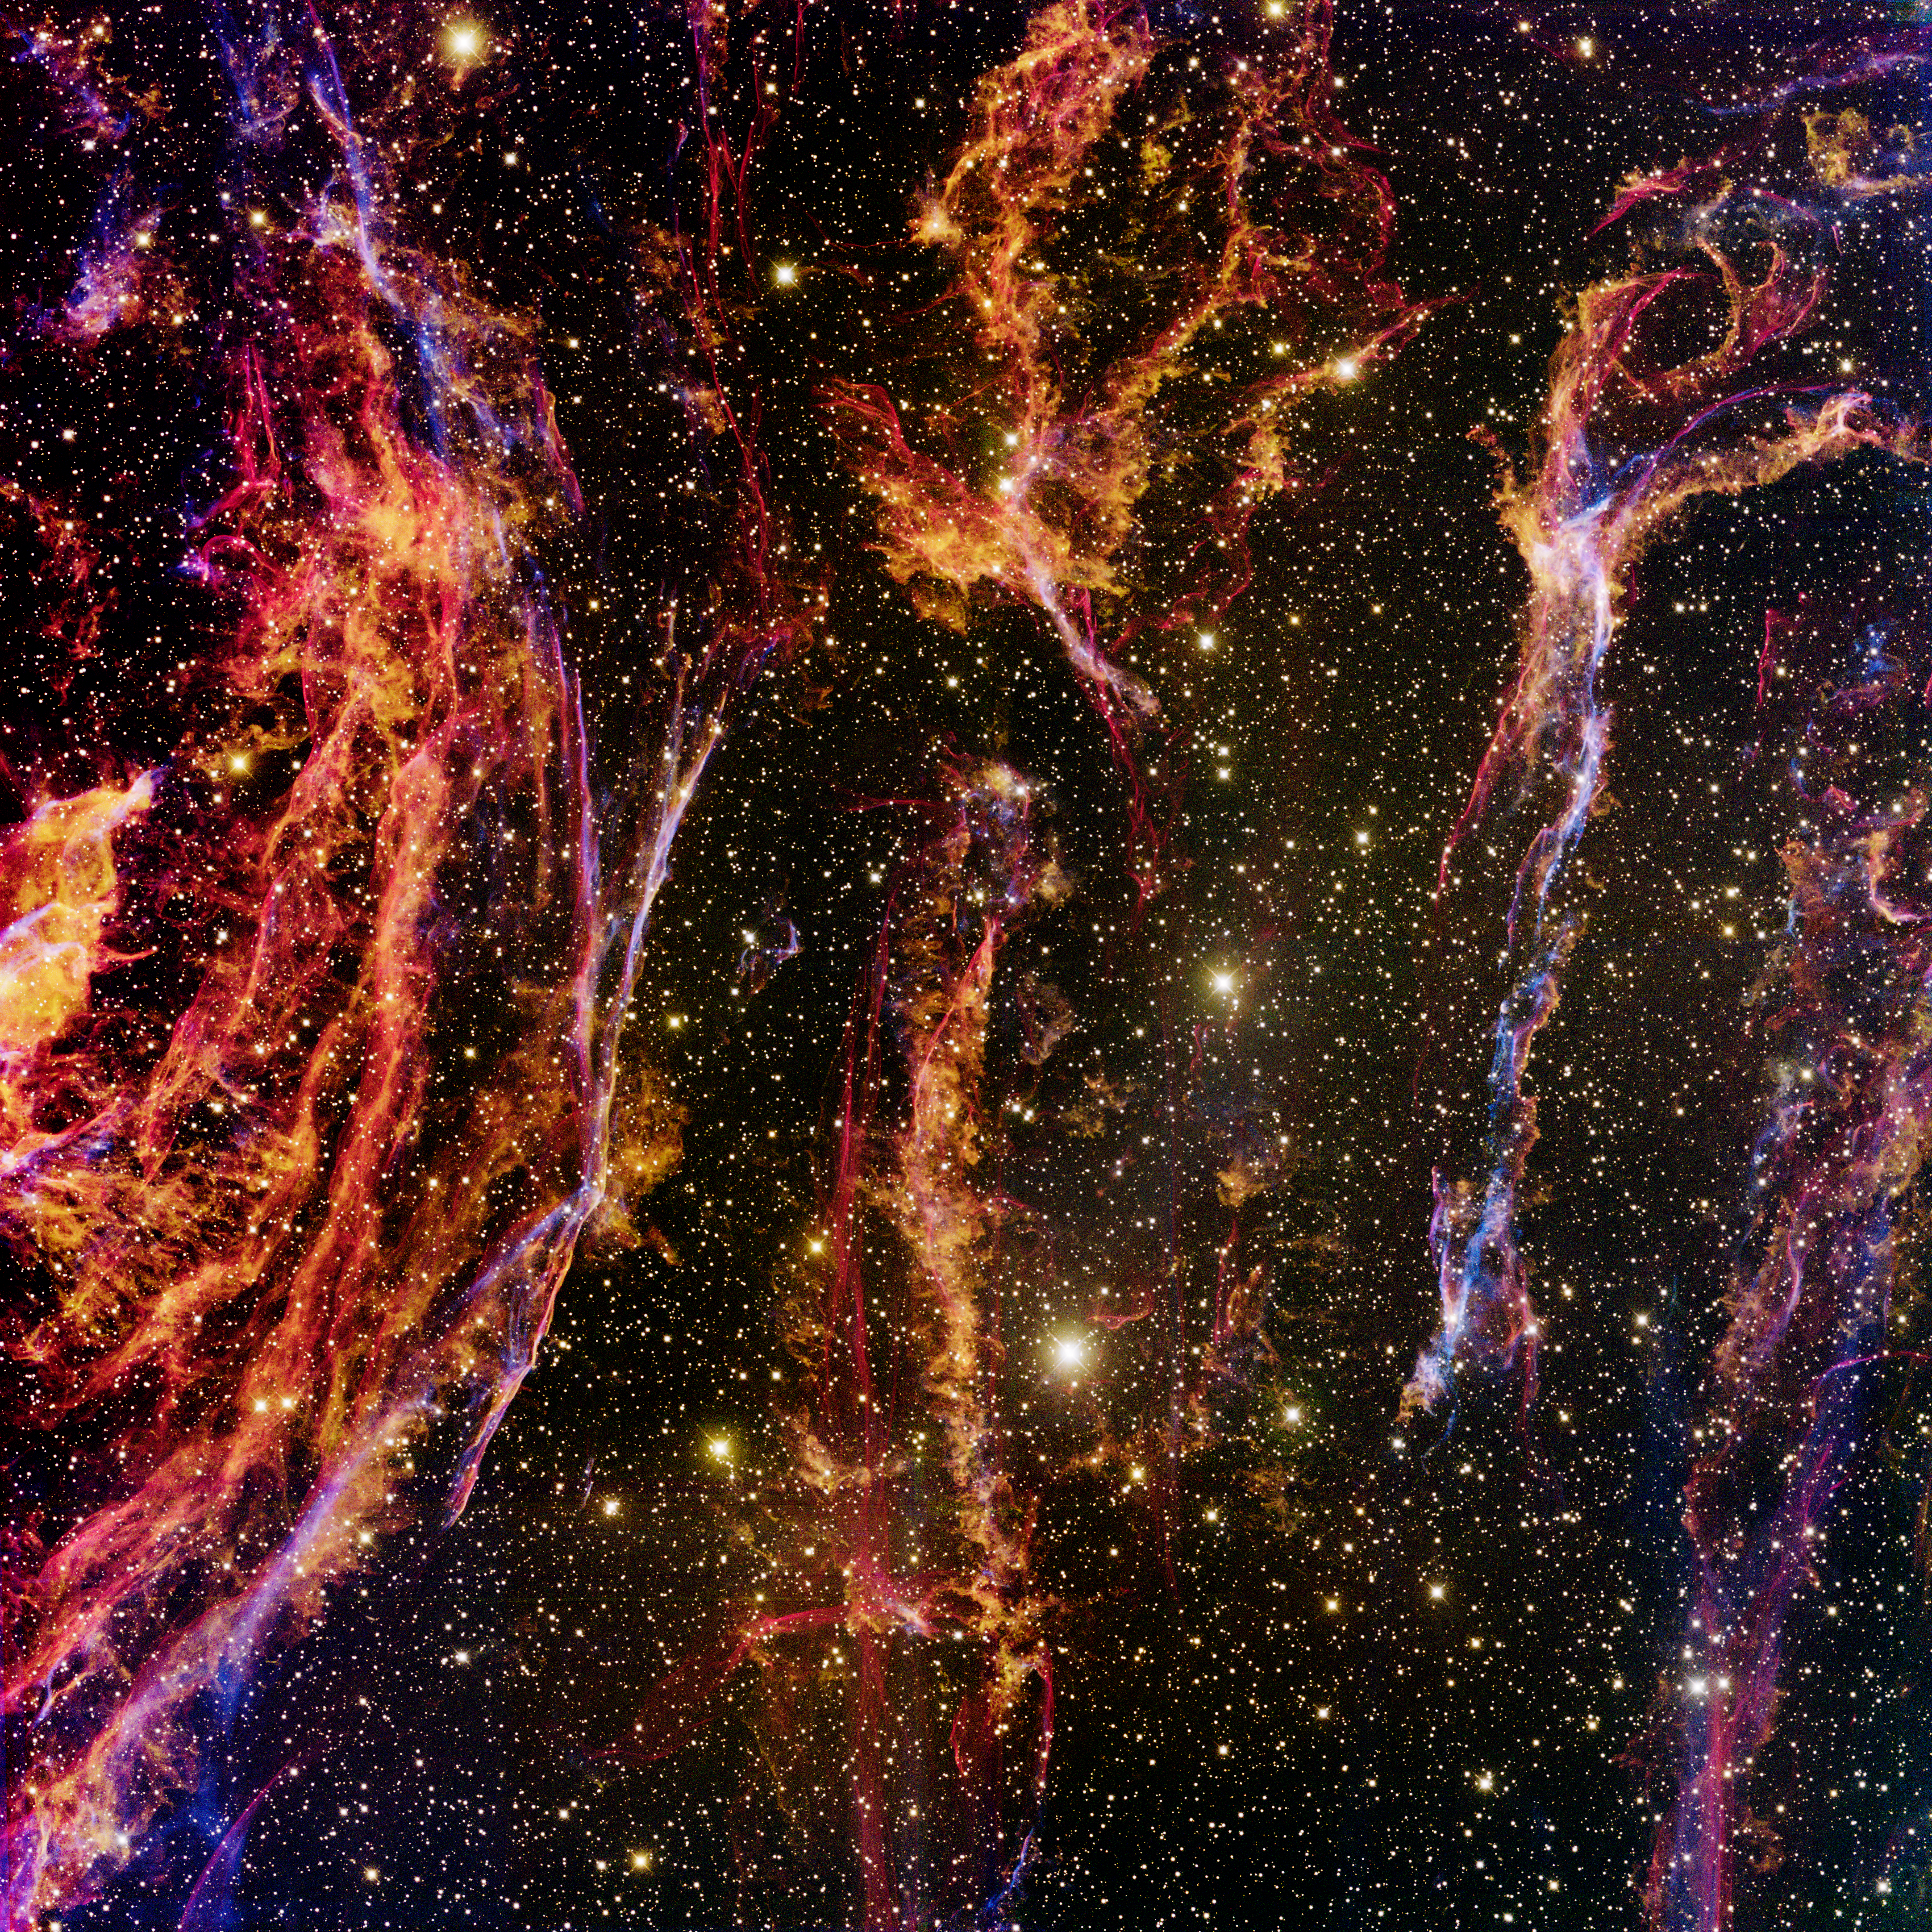

Veil Filaments (Cygnus Loop)

This image was obtained with the wide-field view of the Mosaic camera on the Mayall 4-meter telescope at Kitt Peak National Observatory. It shows faint filaments that are part of a large supernova remnant called the Cygnus Loop. It is located about 1,500 light-years from Earth. These filaments are the remains of a star that exploded 5,000 to 10,000 years ago. The image was generated with observations in the Oxygen [OIII] (blue), Sulphur [S II] (green) and Hydrogen-Alpha (orange) filters. In this image, North is down, East is right.

Credit: T.A. Rector (University of Alaska Anchorage) and H. Schweiker (WIYN and NOIRLab/NSF/AURA)